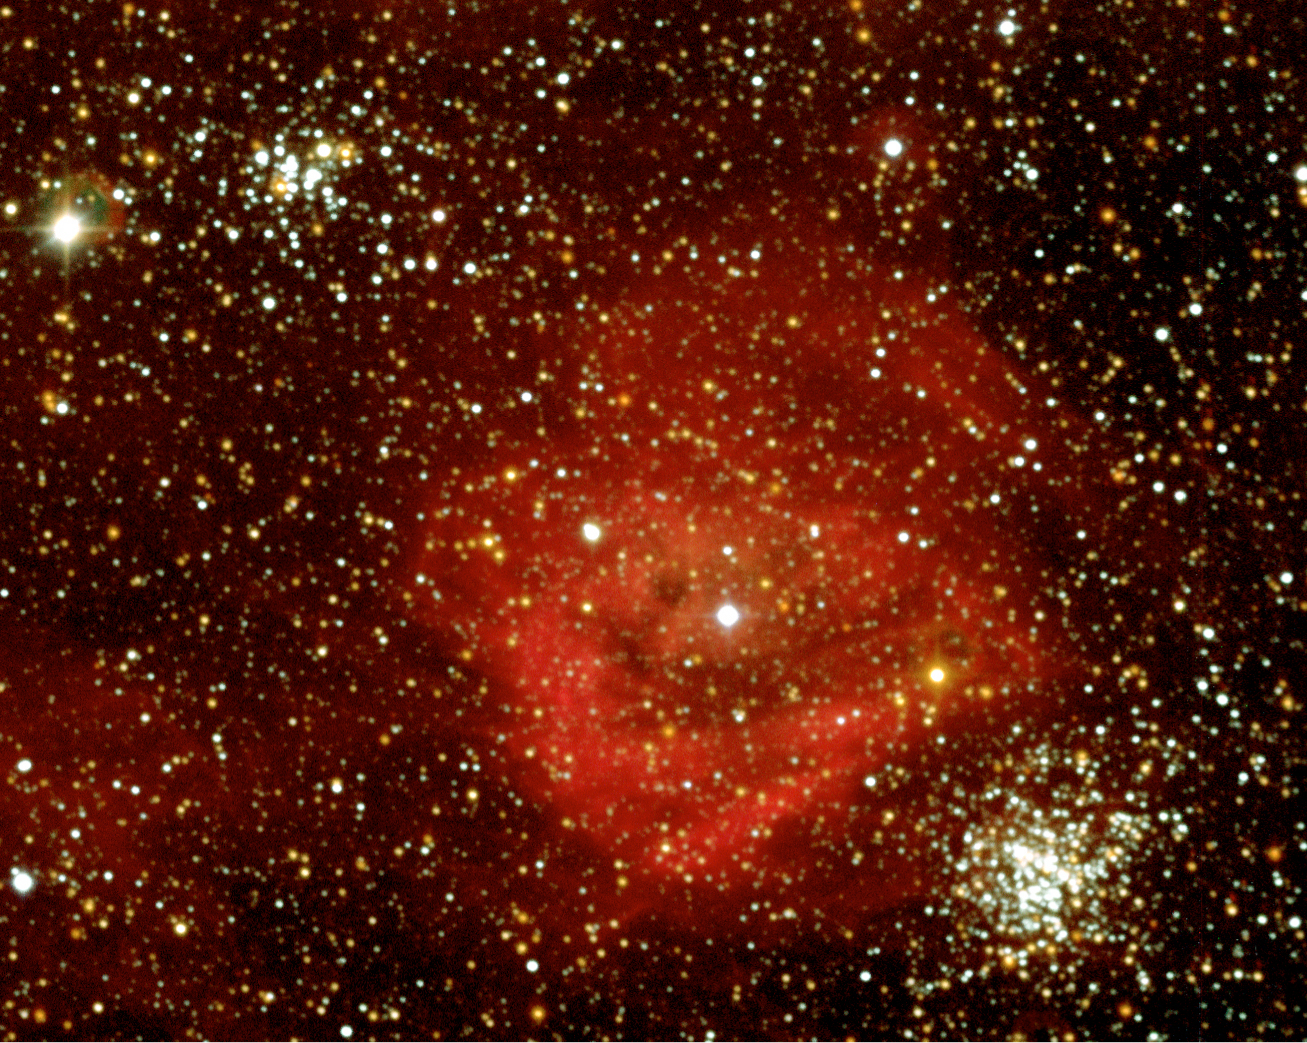

DEM L 159 nebula and KMHK 840 and 831 star clusters in the LMC

The ionised region DEM L 159 and two clusters with hot stars named KMHK 840 (top left) and KMHK 831 (bottom right). The colours have been enhanced compared to ESO Press Photo eso0332a to clearly show the different shades.

Credit: ESO